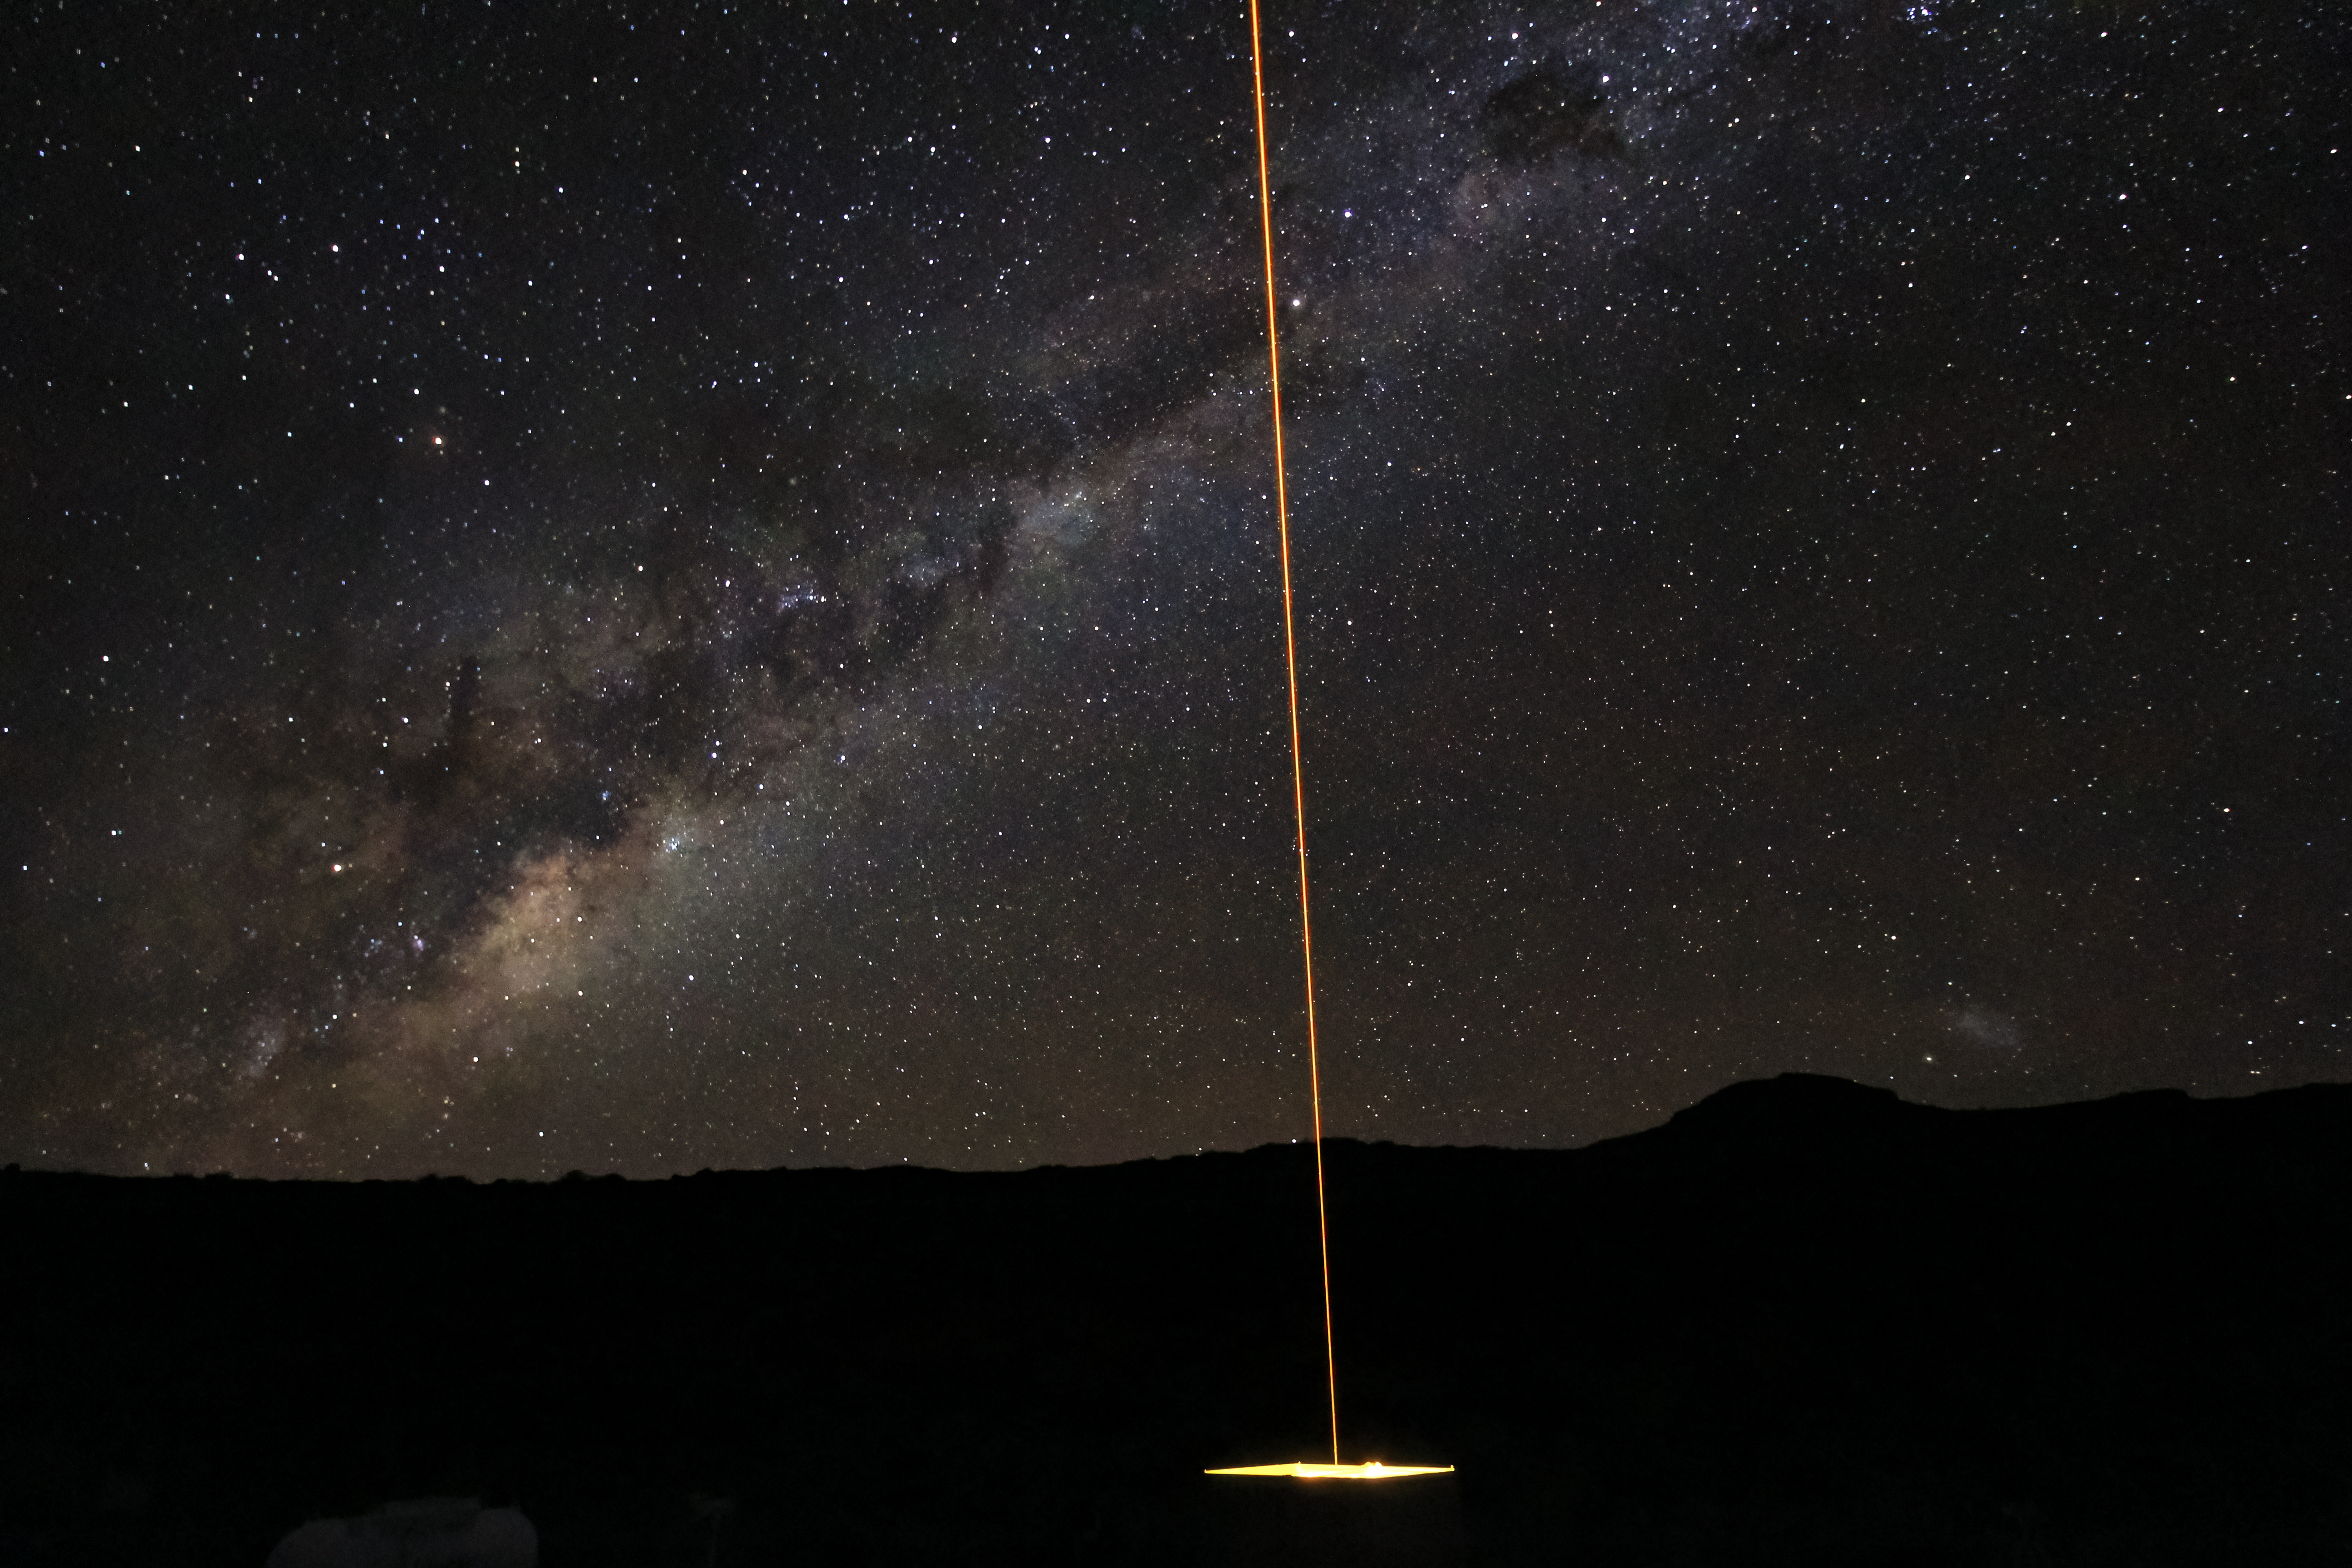

Andes Lidar Observatory at Night

One of Andes Lidar Observatory’s major roles is to characterize gravity waves.

Credit: NOIRLab/AURA/NSF/J. Fuentes